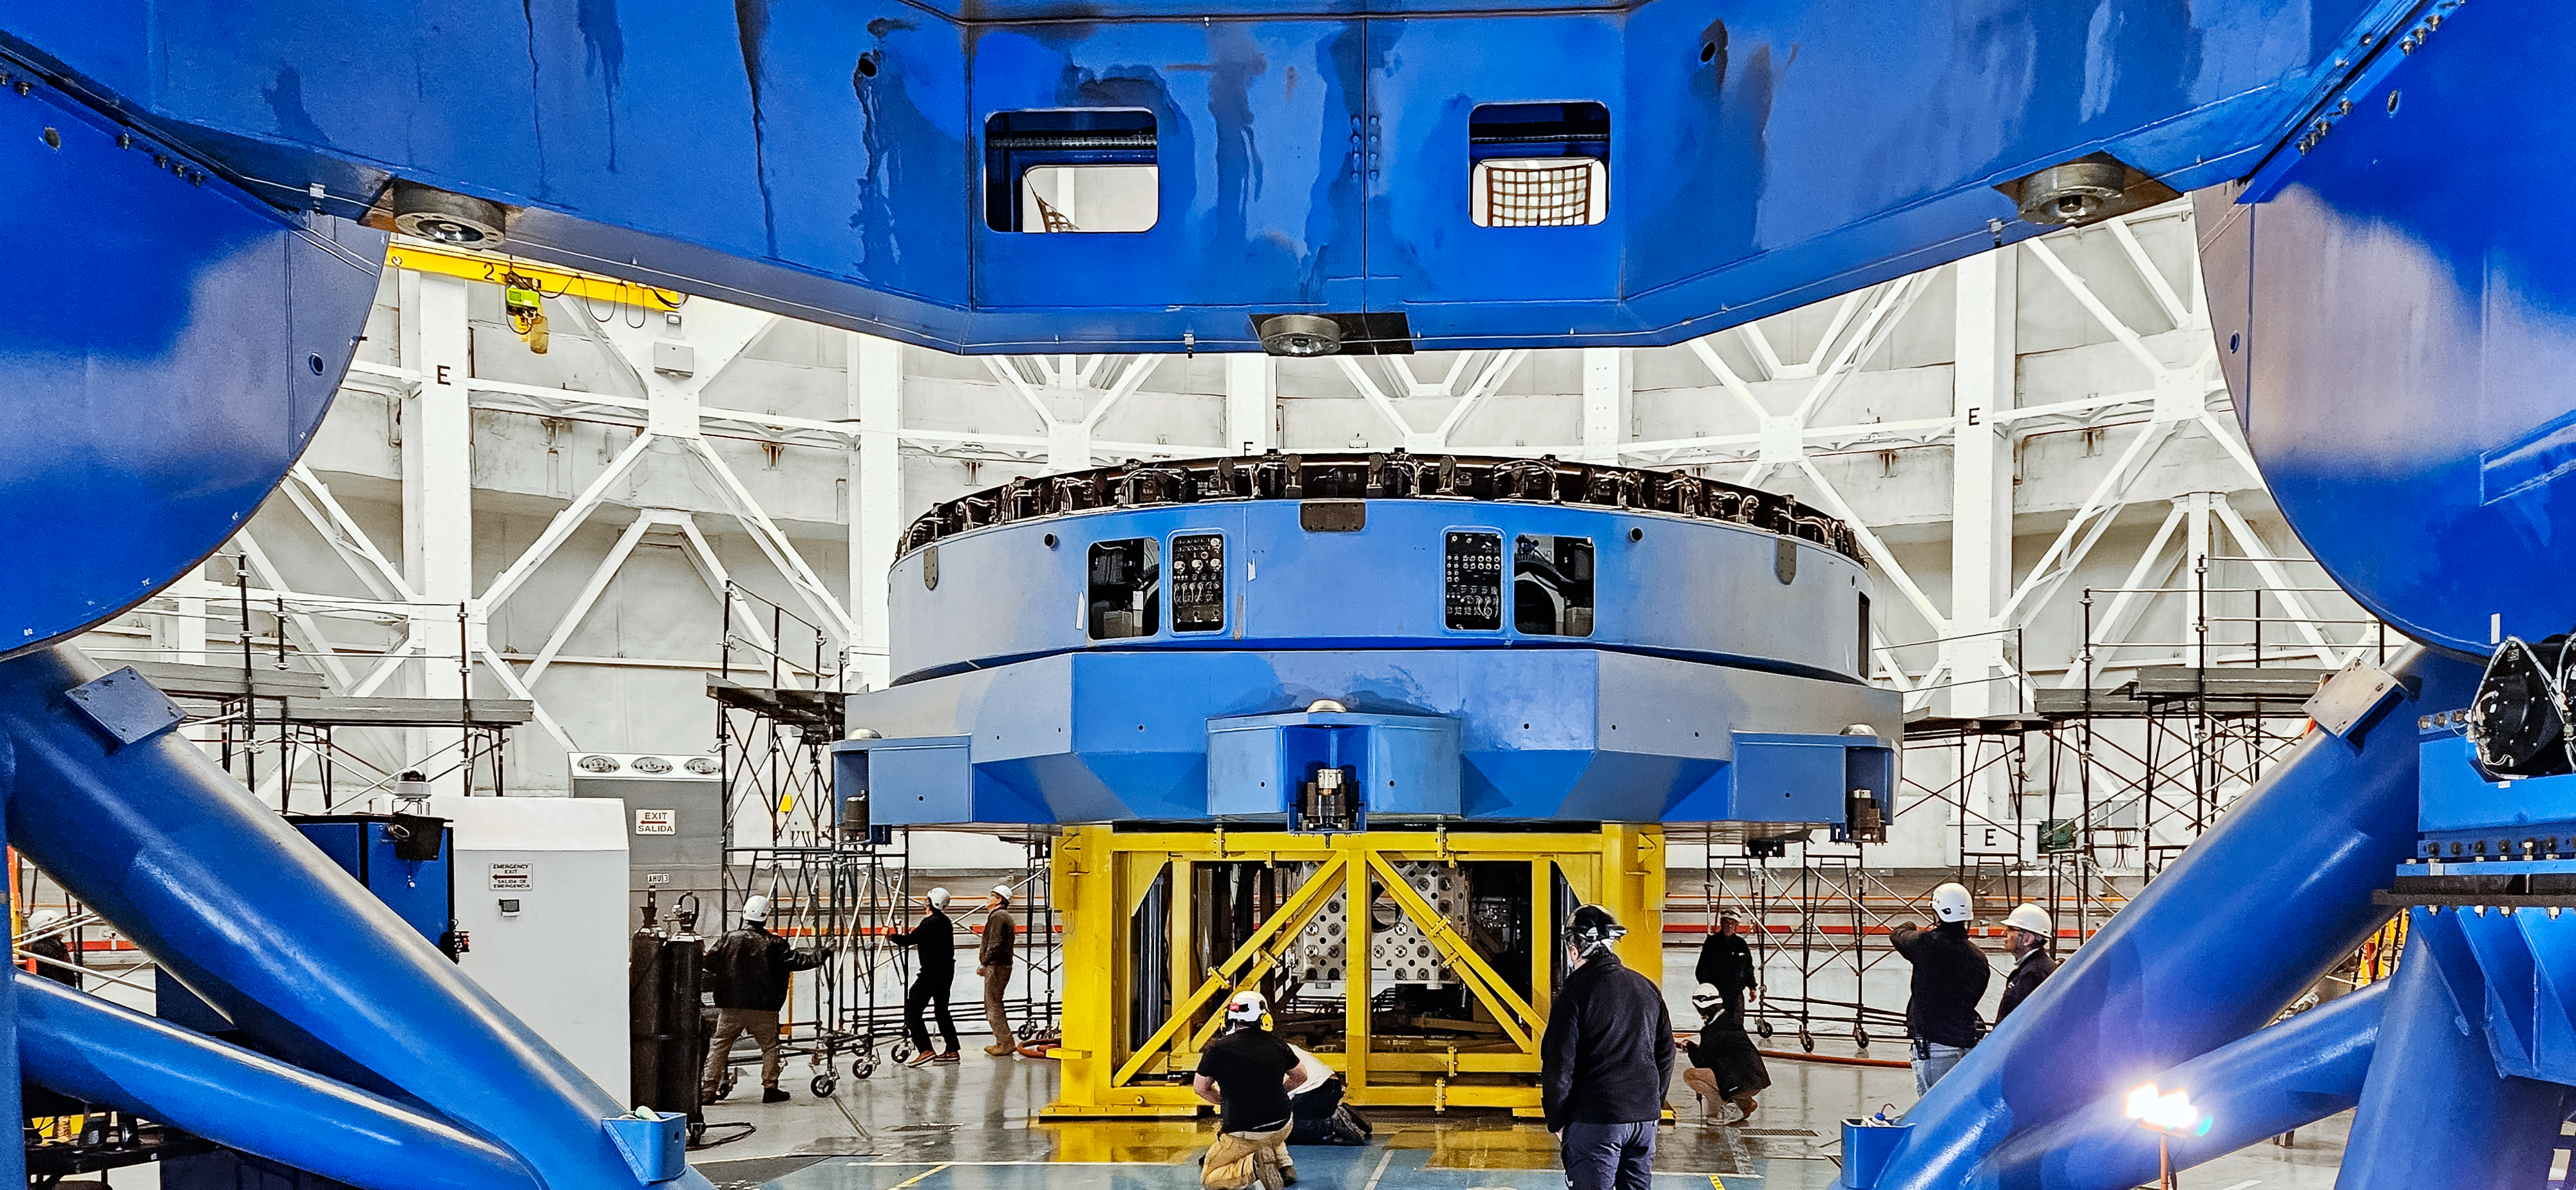

M1 cell disconnected from the Gemini South telescope.

The M1 cell supports the primary mirror, seen on top of the cell, and actuators that control the mirror through the PCS. There are 120 axial actuators and 60 radial actuators.

Credit: International Gemini Observatory/NOIRLab/NSF/AURA